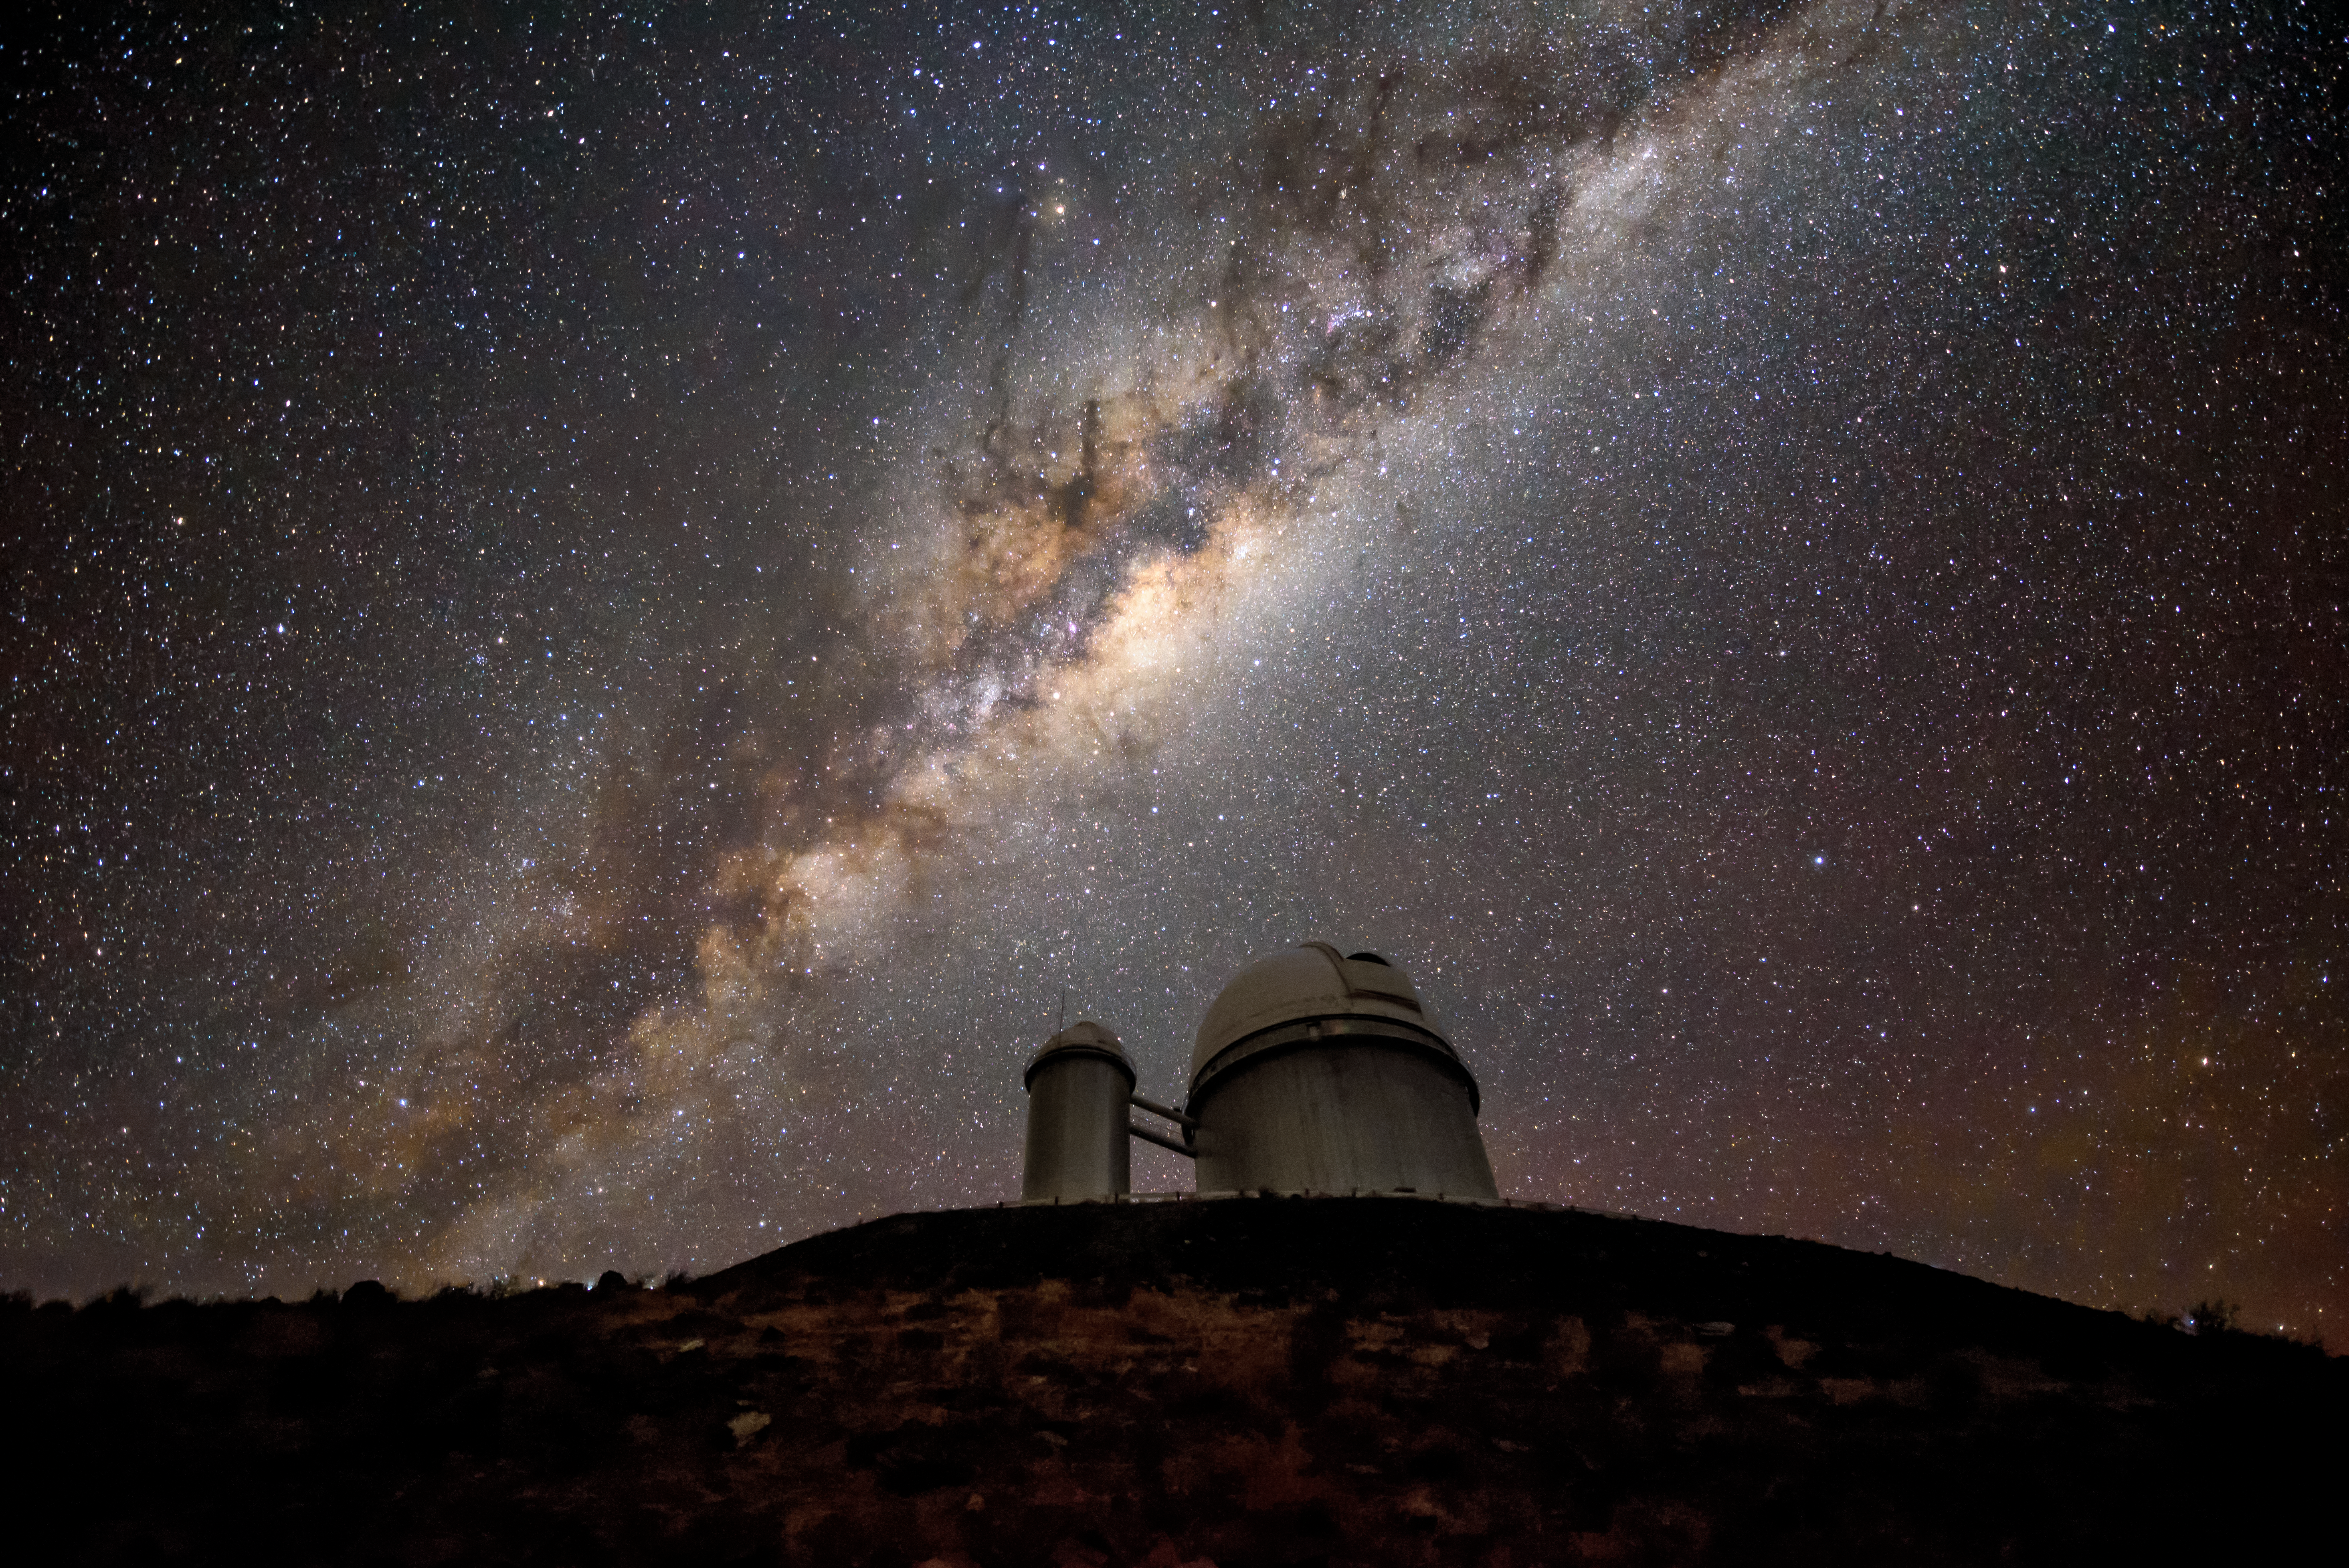

HARPing on the Milky Way

The Galactic Center shines over the ESO 3.6-metre telescope at La Silla Observatory. The telescope currently hosts the HARPS instrument, which hunts for exoplanets using the radial velocity method—detecting the presence of planets by observing their gravity affecting the star they orbit. It searches within our galaxy, the Milky Way, and has revolusionised our understanding of the frequency and distribution of planets, especially Earth-like planets.

Credit: G. Hüdepohl (atacamaphoto.com)/ESO